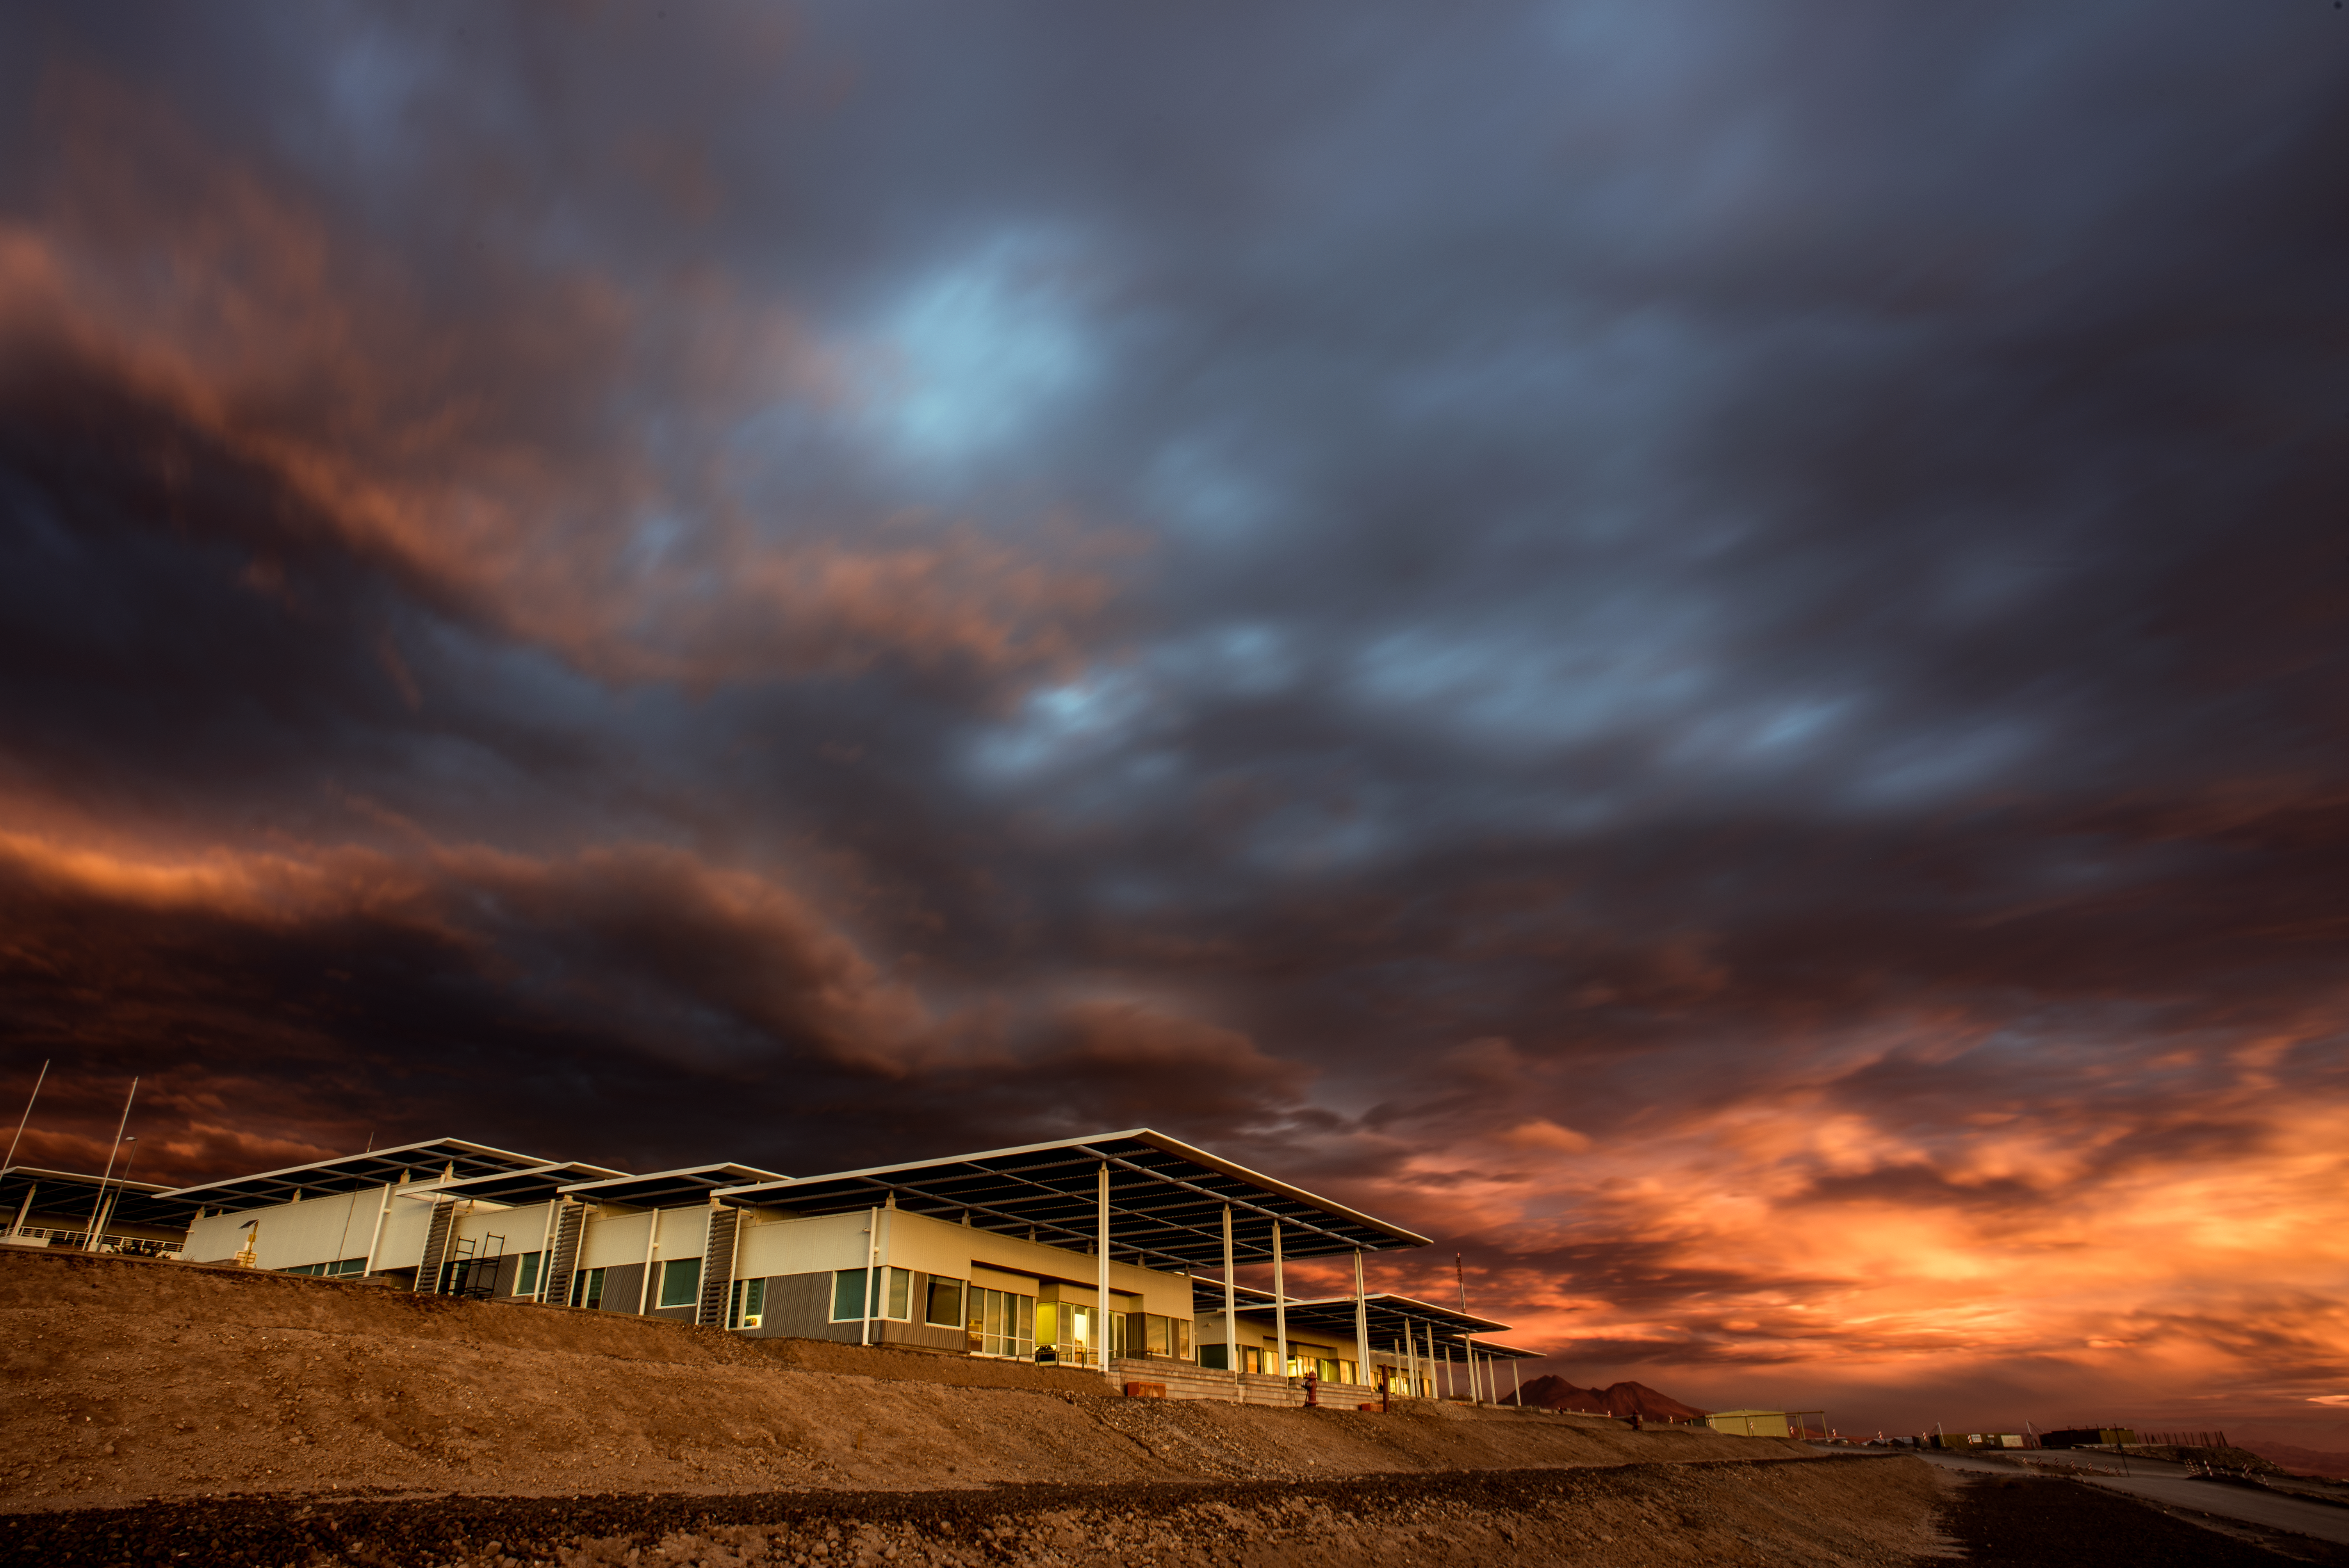

Sunset over the OSF at ALMA

A cloudy sunset over the Operations Support Facility (OSF), at San Pedro de Atacama. The OSF can be regarded as the centre of activities of the ALMA project, as it is the workplace of the ALMA astronomers and of the teams responsible for maintaining the telescopes.

Credit: S. Otarola/ESO